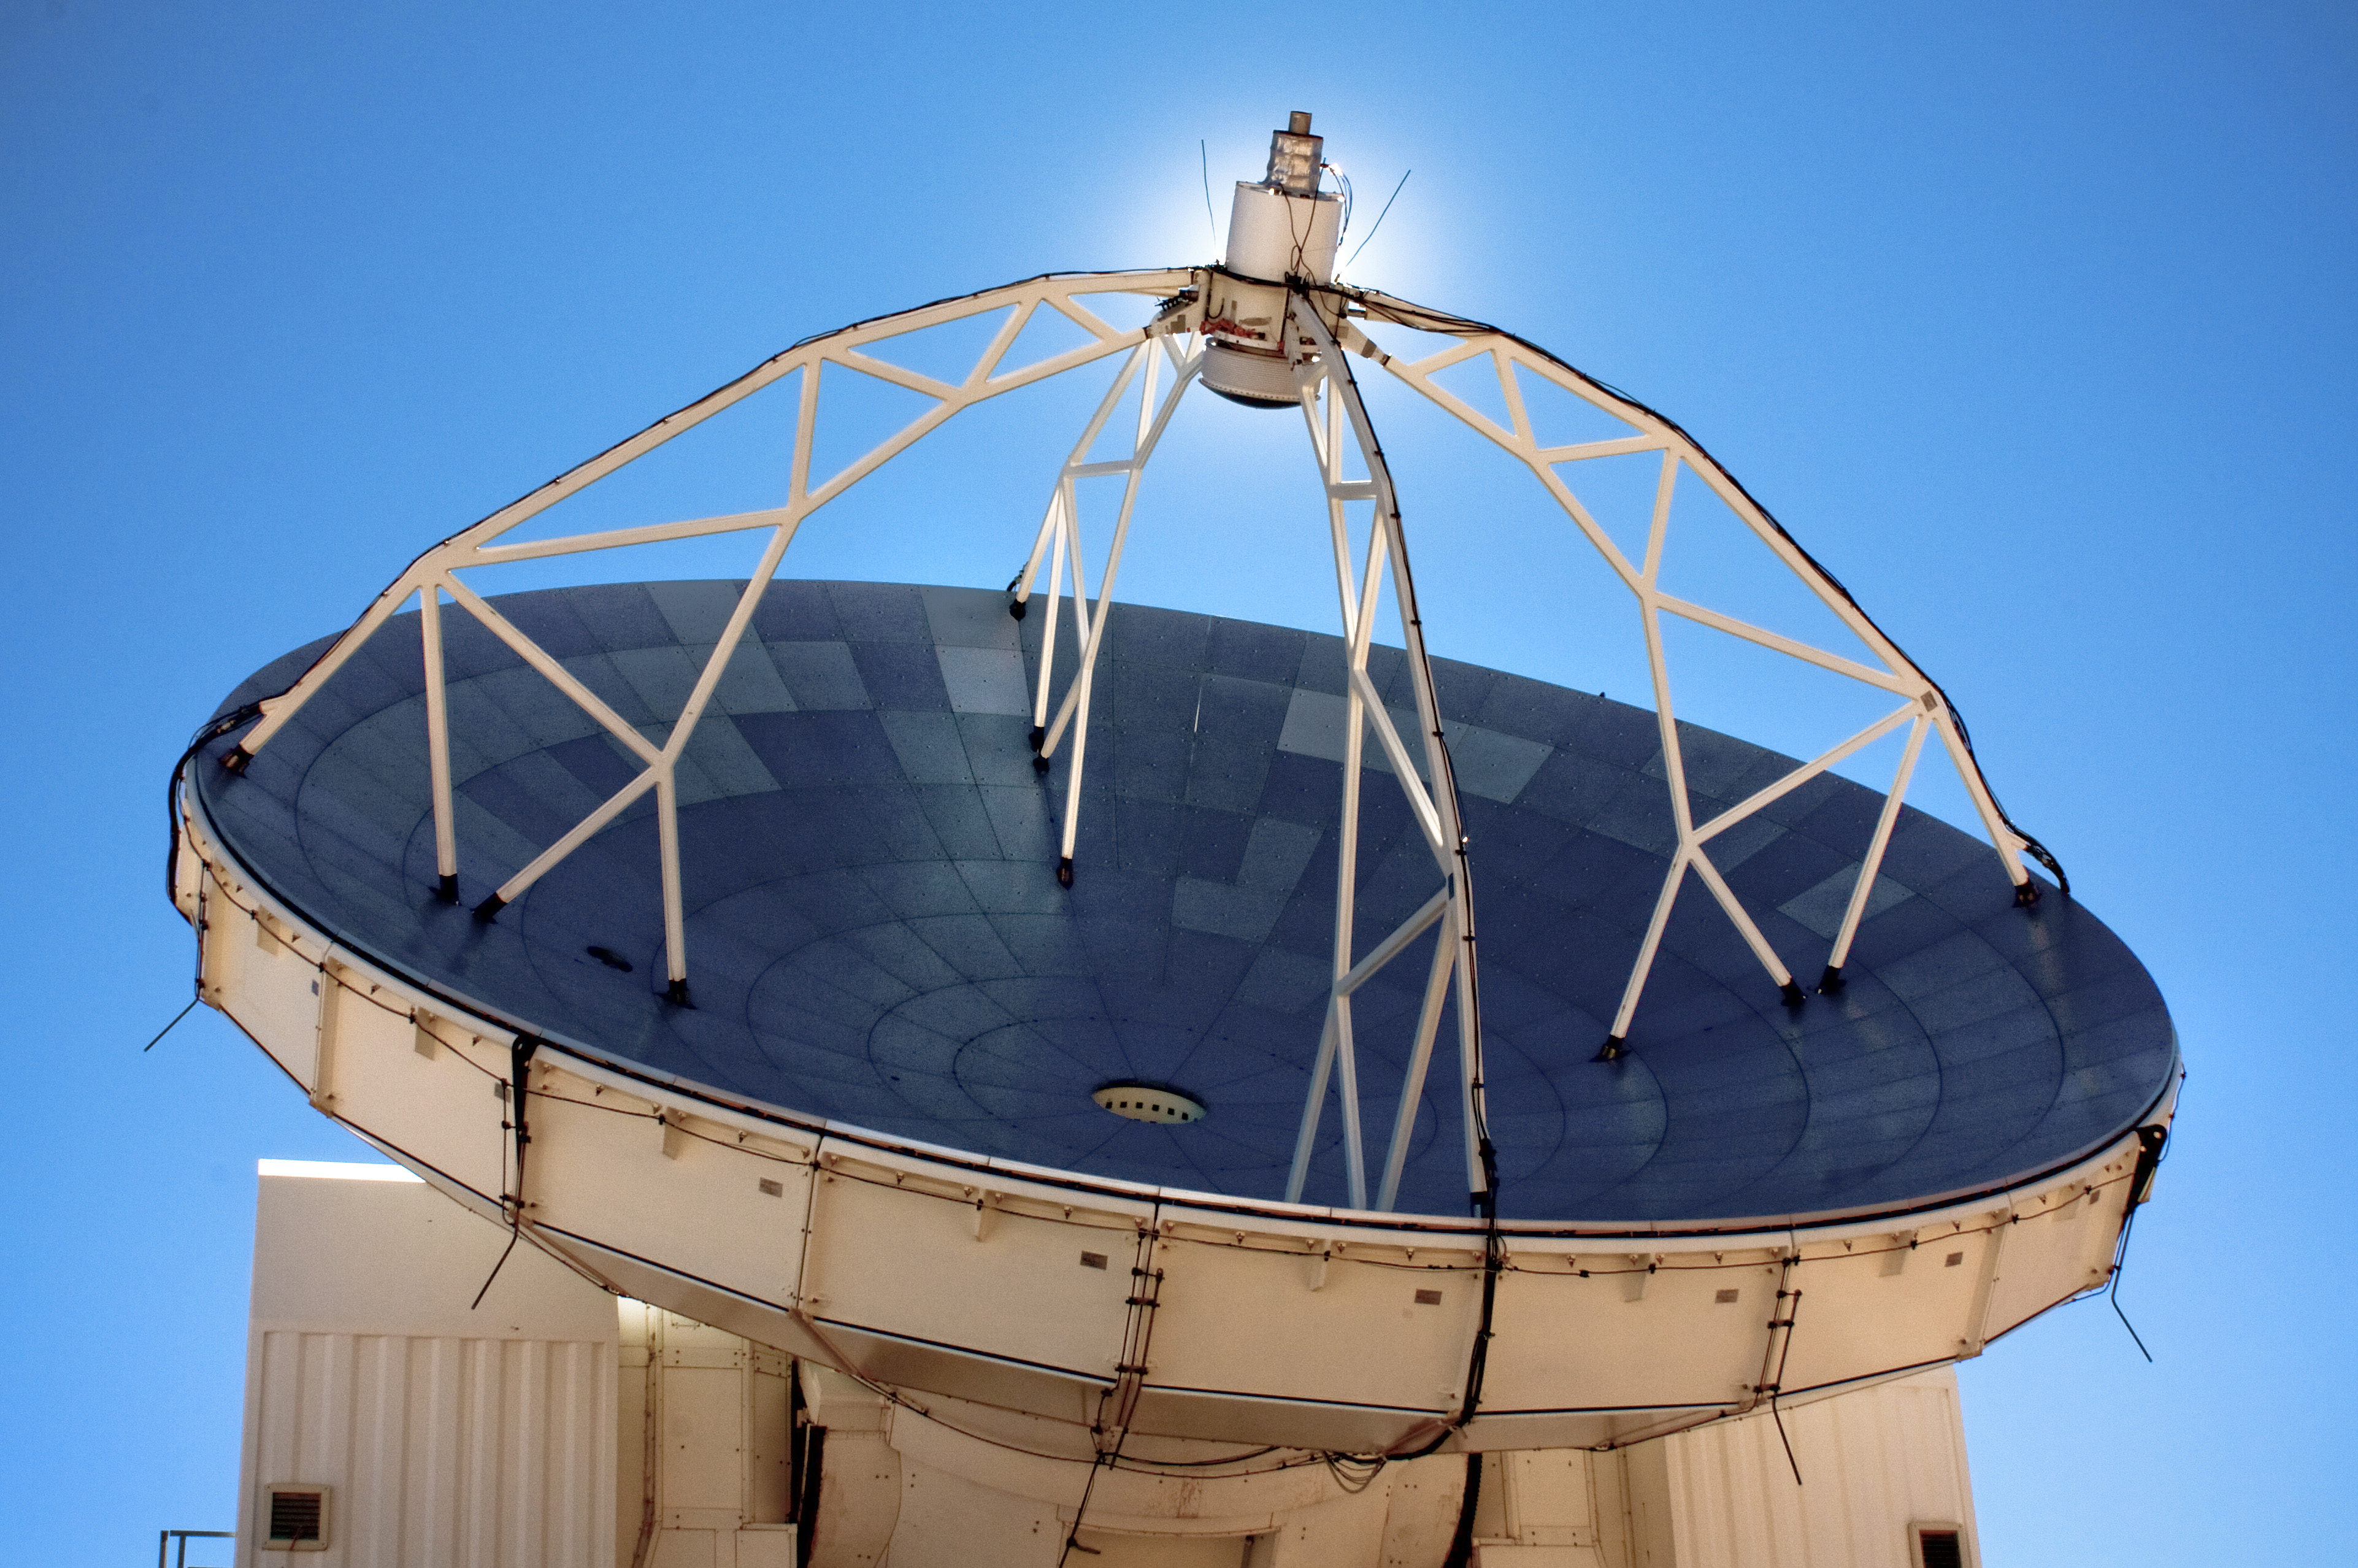

APEX image calendar, October 2010 — Sun avoidance*

The Sun lies hidden by the secondary mirror of APEX, the Atacama Pathfinder Experiment telescope on the Chajnantor plateau in Chile's Atacama region, 5,100 metres above sea level. APEX is the largest submillimetre-wavelength telescope operating in the southern hemisphere, observing the cold and distant Universe for astronomers. At one of the highest observatory sites on the planet, the Sun beats mercilessly down through the thin atmosphere.

This image is available as a mounted image in the ESOshop.

Credit: F. Montenegro-Montes/ESO/APEX (MPIfR/ESO/OSO)